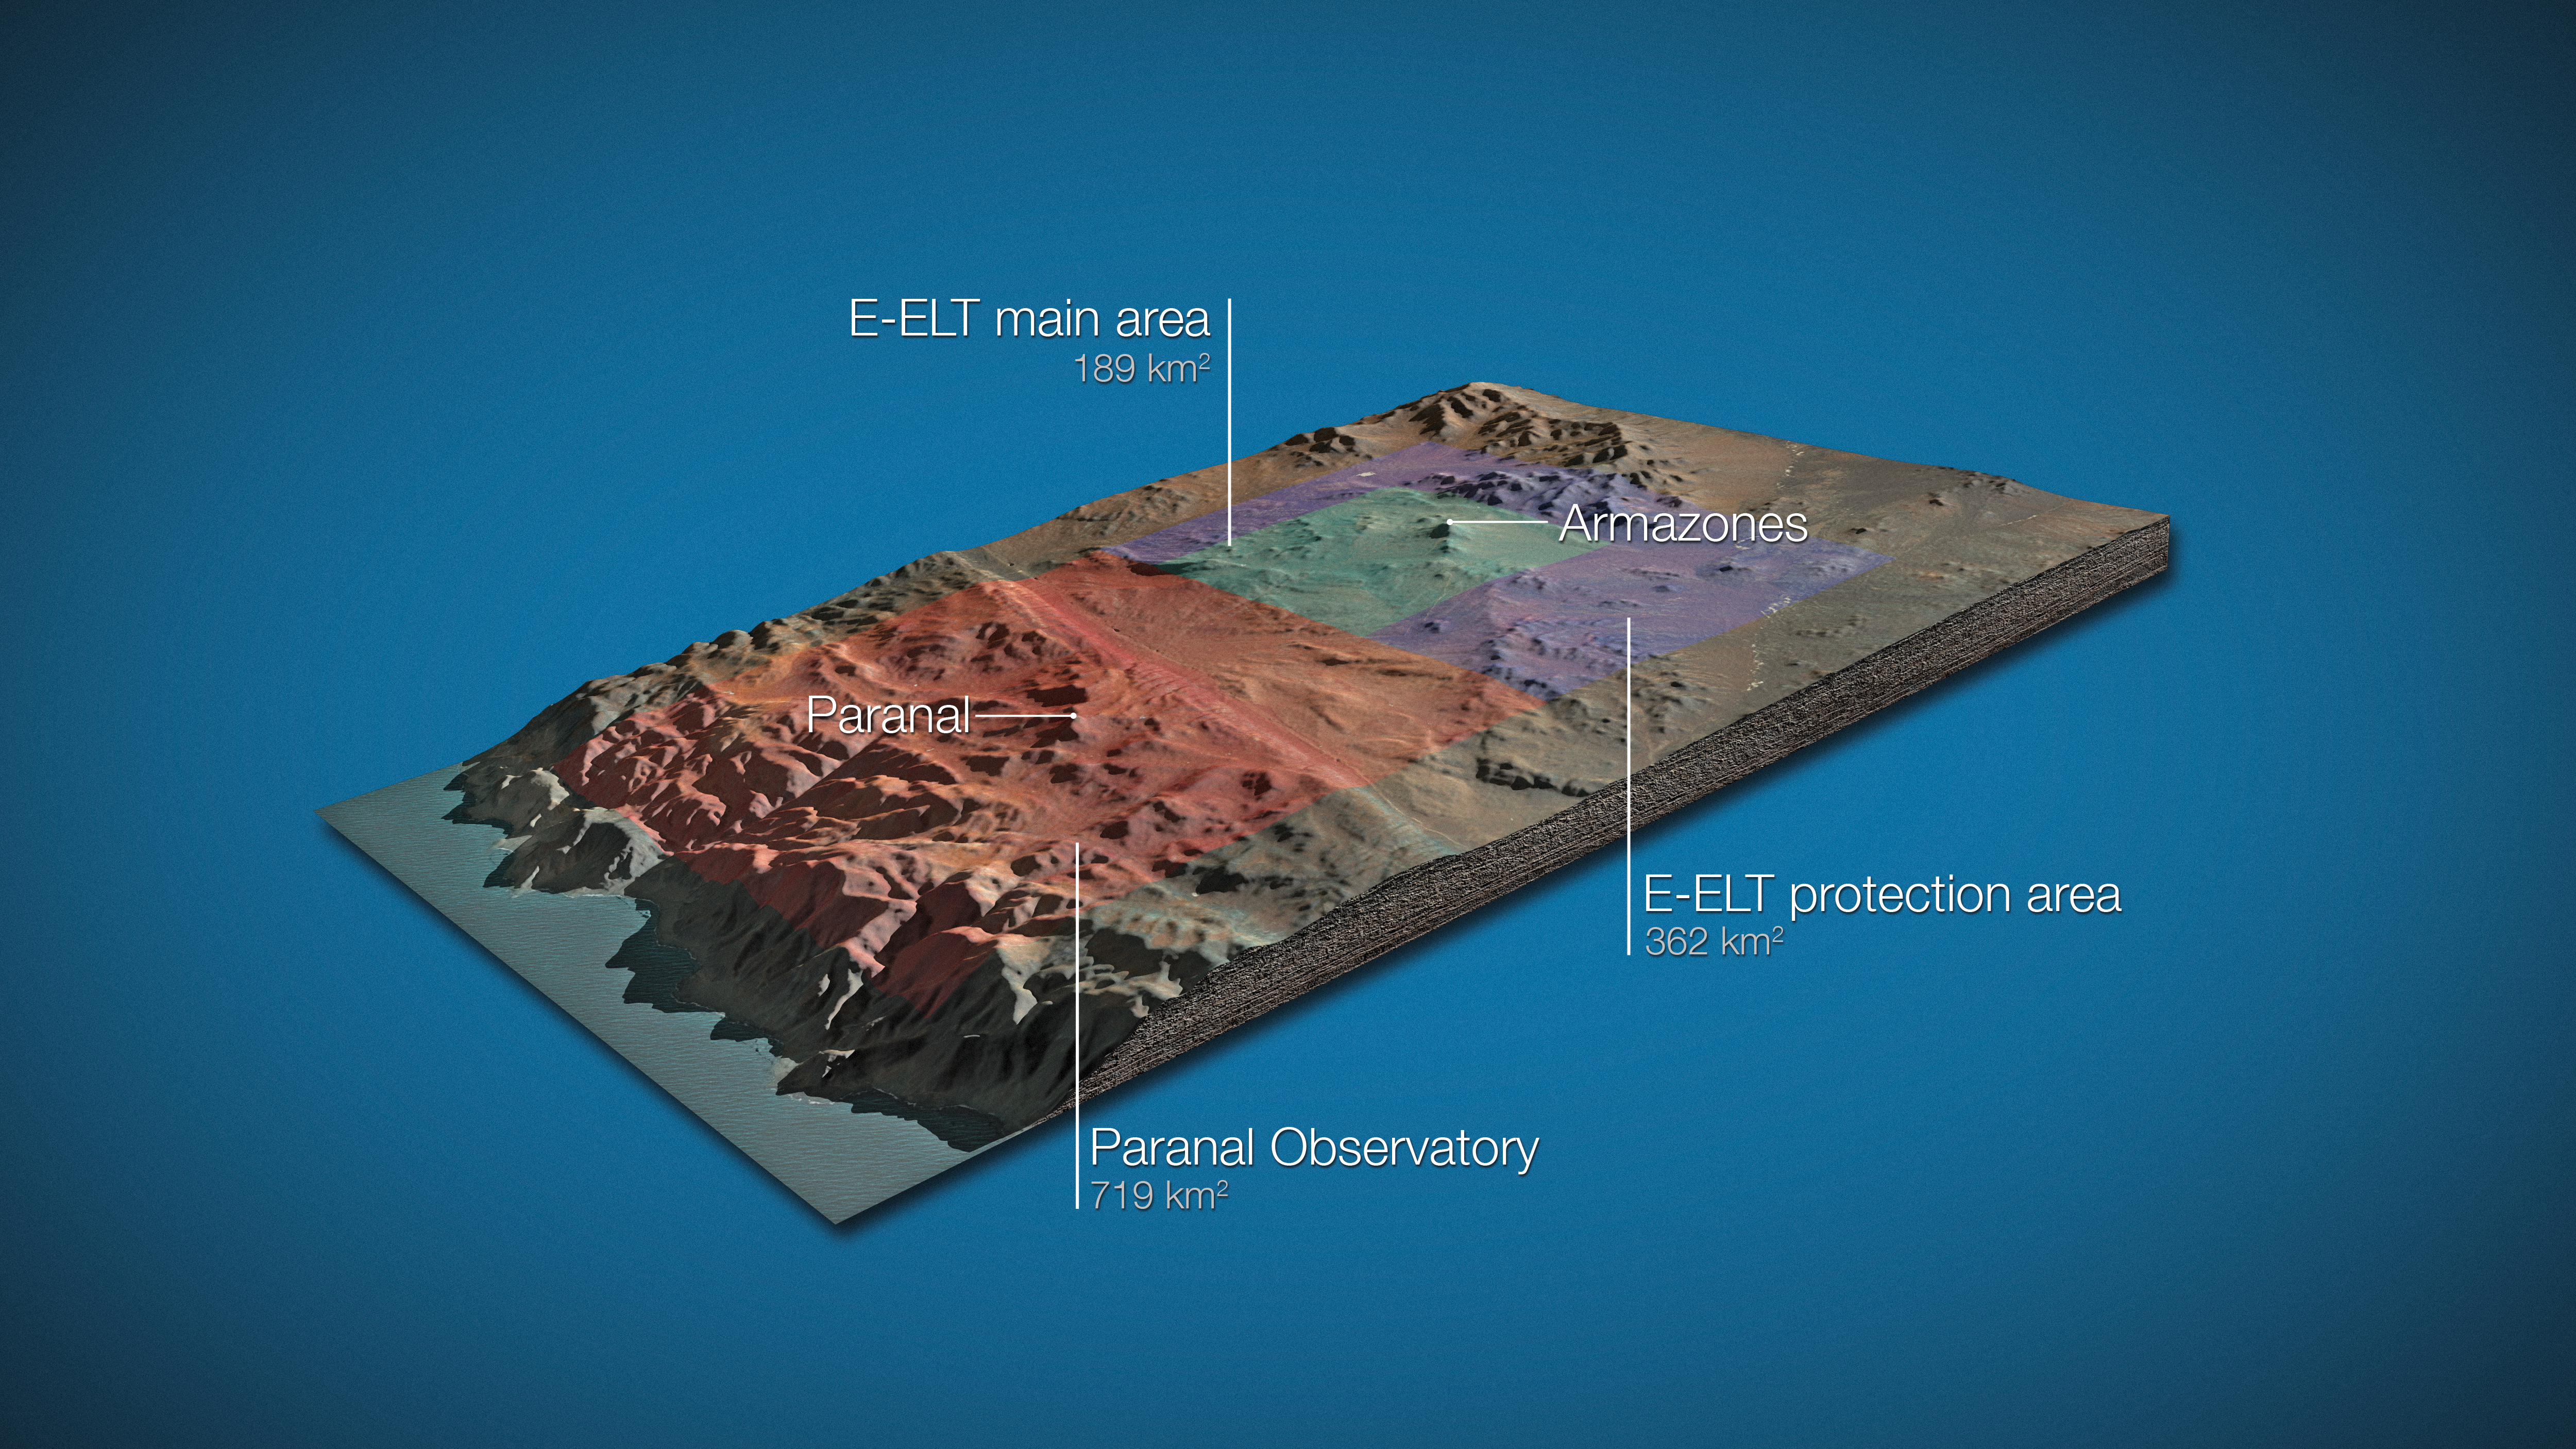

Land around E-ELT and VLT (artist’s impression)

On 13 October 2011, the Republic of Chile and ESO signed an agreement regarding land for the European Extremely Large Telescope, including the donation of an area of 189 km2 around Cerro Armazones for the installation of the E-ELT as well as a concession for 50 years relating to the surrounding area, representing an additional 362 km2 , which will protect the E-ELT from light pollution and mining operations. With the current 719 km2 of land around Cerro Paranal the total protected area around the Paranal–Armazones complex will thus reach 1270 km2.

Credit: ESO/L. Calçada